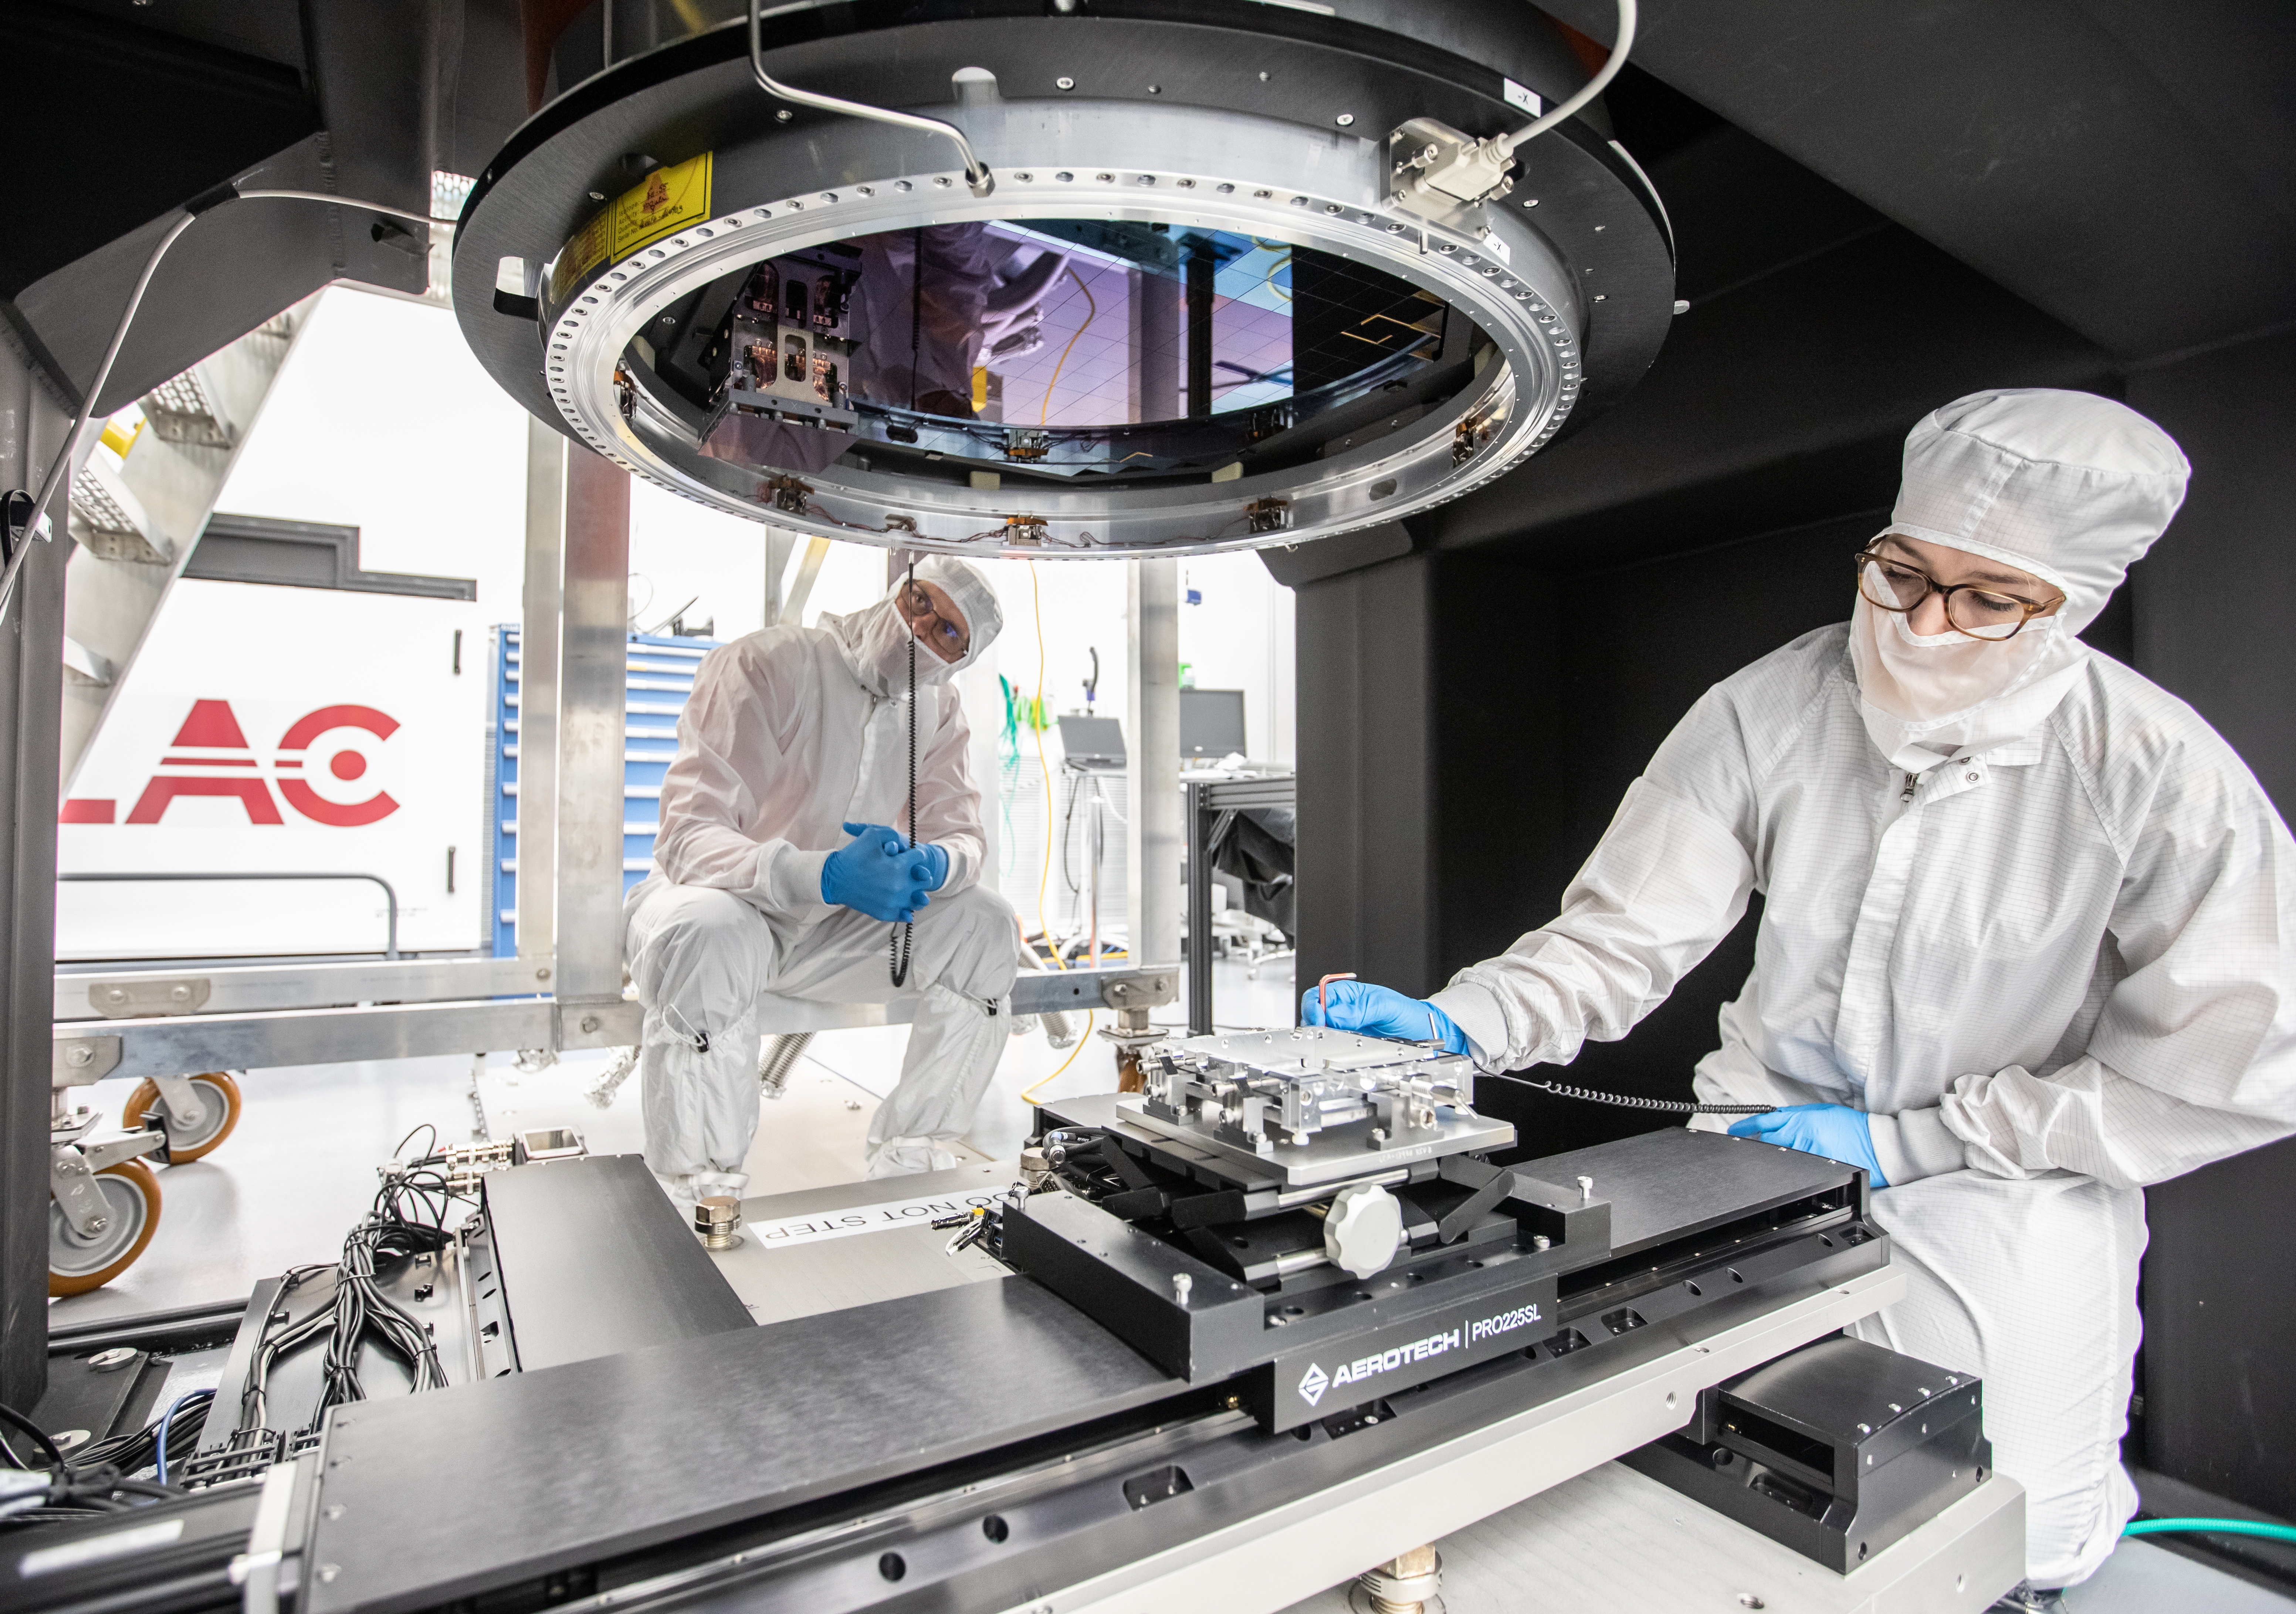

LSST Camera Focal Plane Build

Installing RTM 21 of 21 to complete the 3.2GP array of CCDs.

Credit: Jacqueline Orrell/SLAC National Accelerator Laboratory